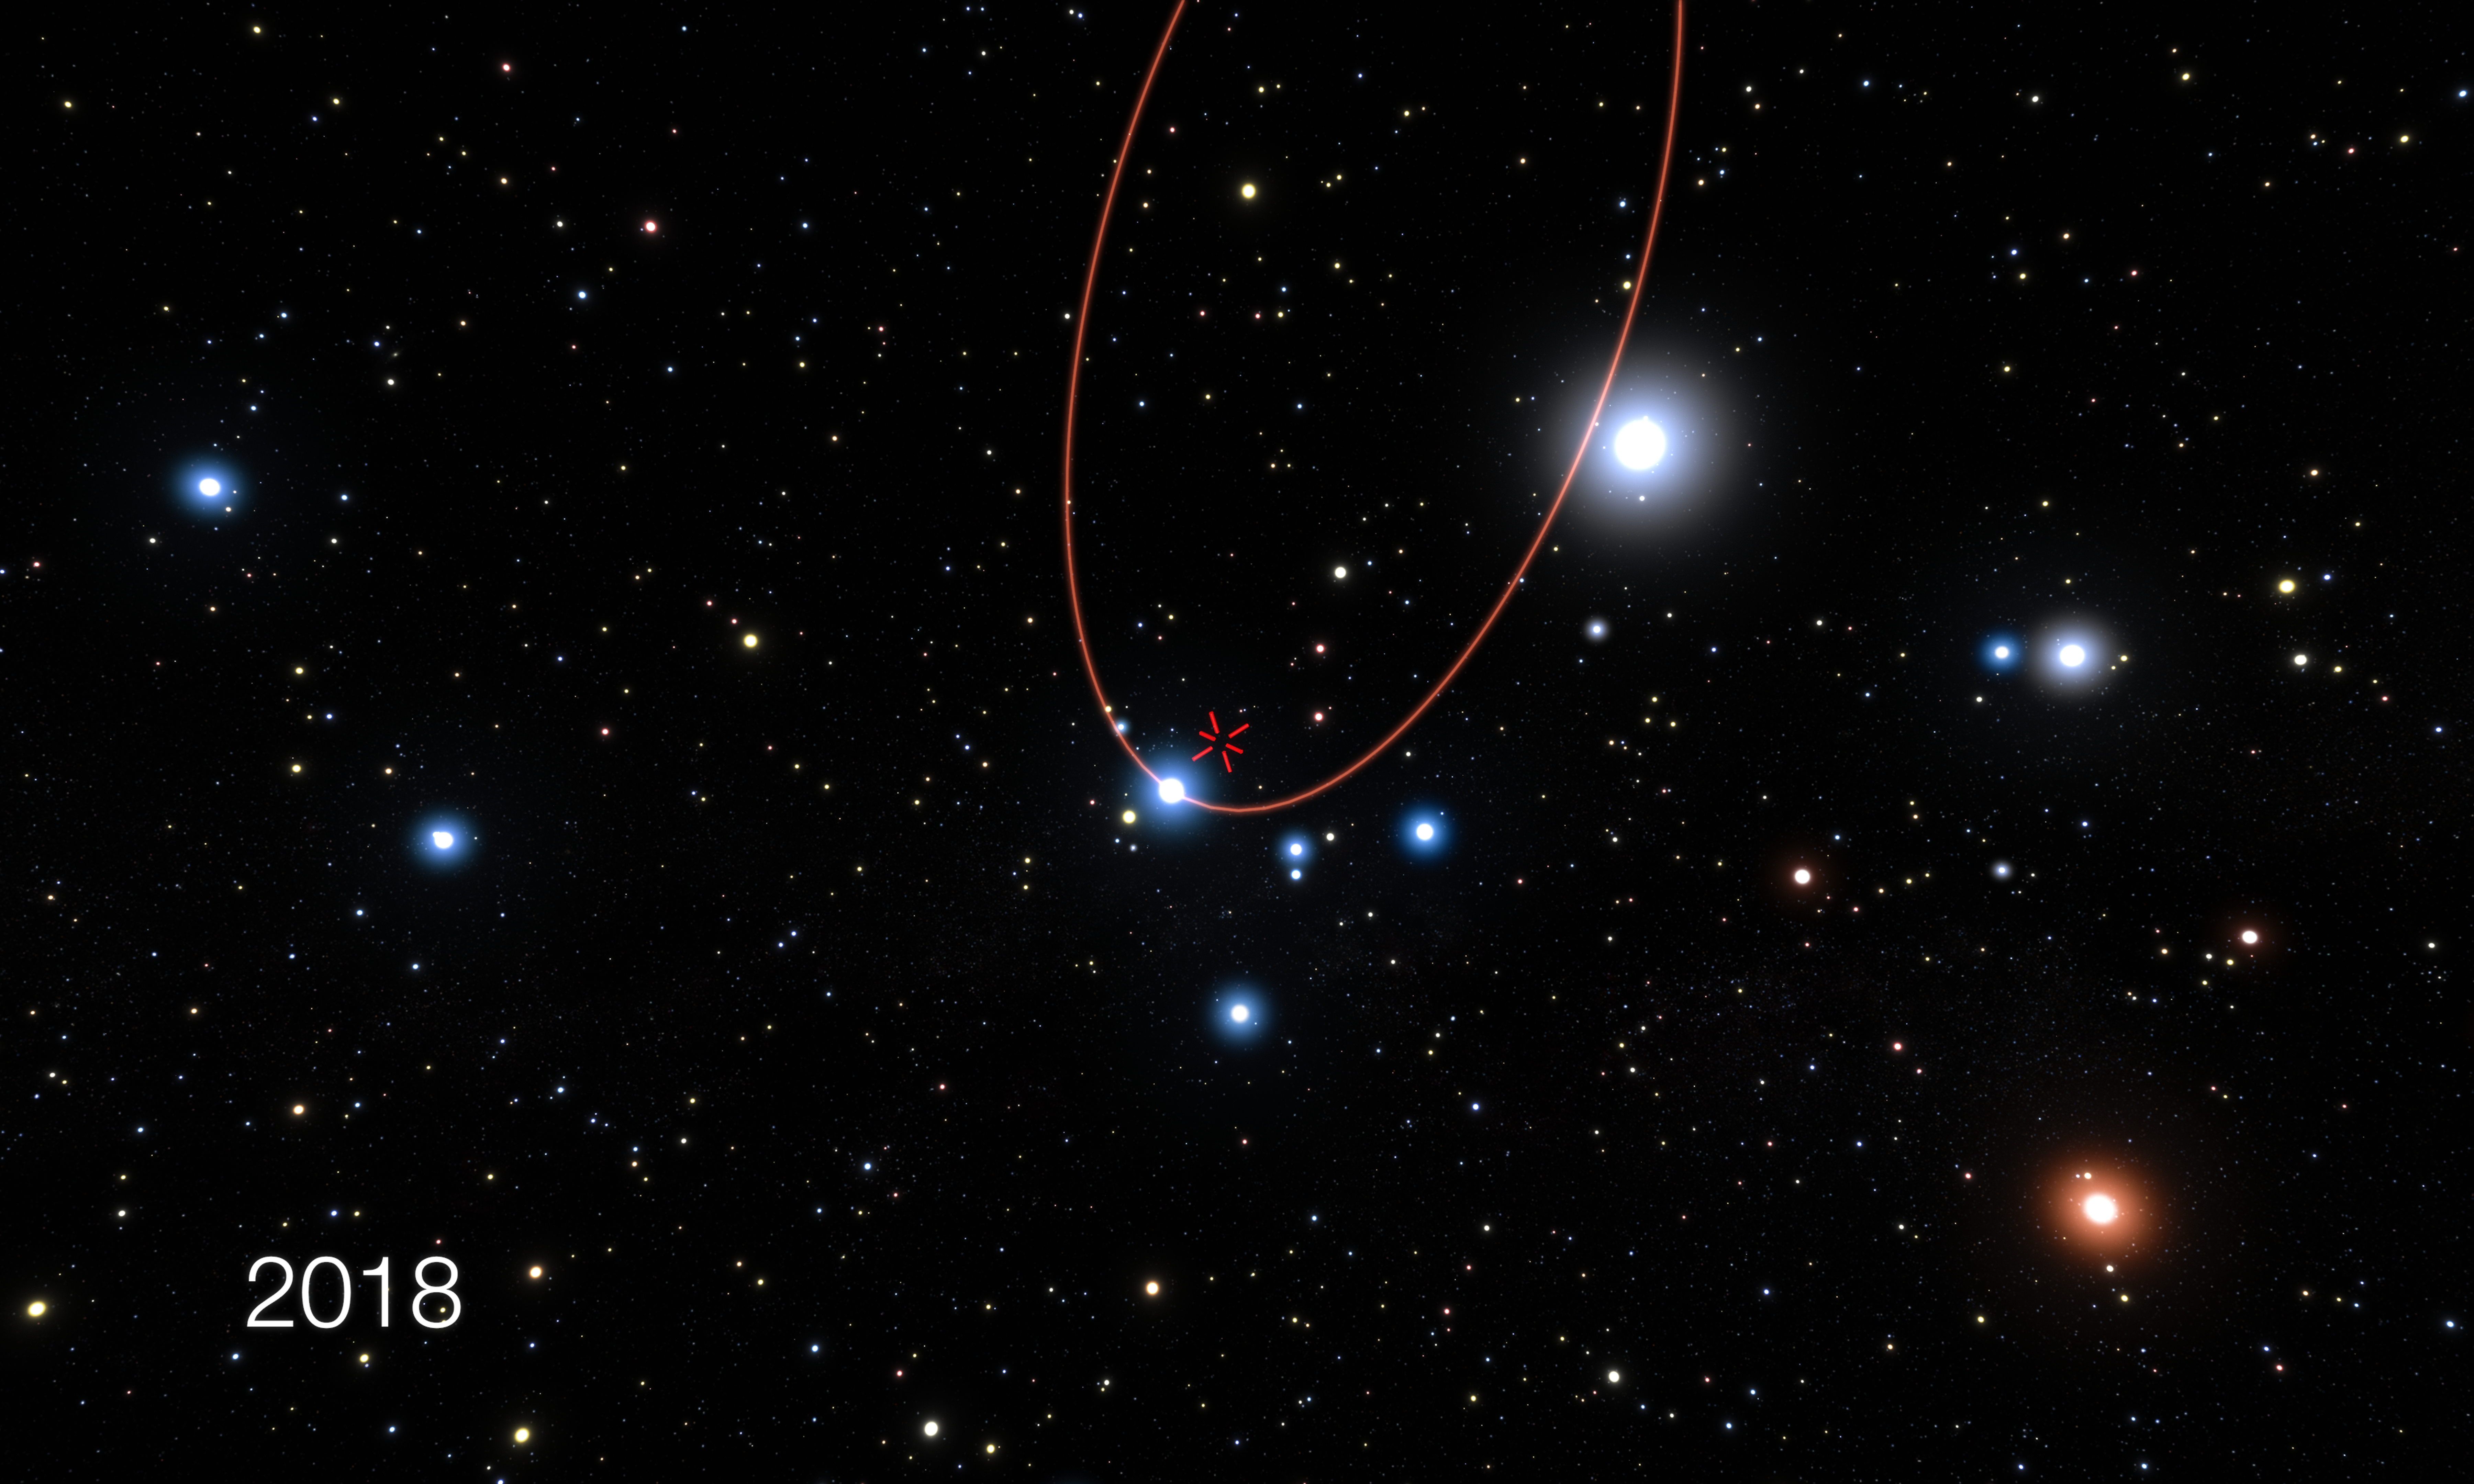

Artist’s impression of the star S2 passing very close to the supermassive black hole at the centre of the Milky Way

This artist’s impression shows stars orbiting the supermassive black hole at the centre of the Milky Way. In 2018 one of these stars, S2, will pass very close to the black hole and this event will be the best opportunity to study the effects of very strong gravity and test the predictions of Einstein’s general relativity in the near future.

The GRAVITY instrument on the ESO Very Large Telescope Interferometer is the most powerful tool for measuring the positions of these stars in existence and it was successfully tested on the S2 star in the summer of 2016. The orbit of S2 is shown in red and the position of the central black hole is marked with a red cross.

Credit: ESO/L. Calçada